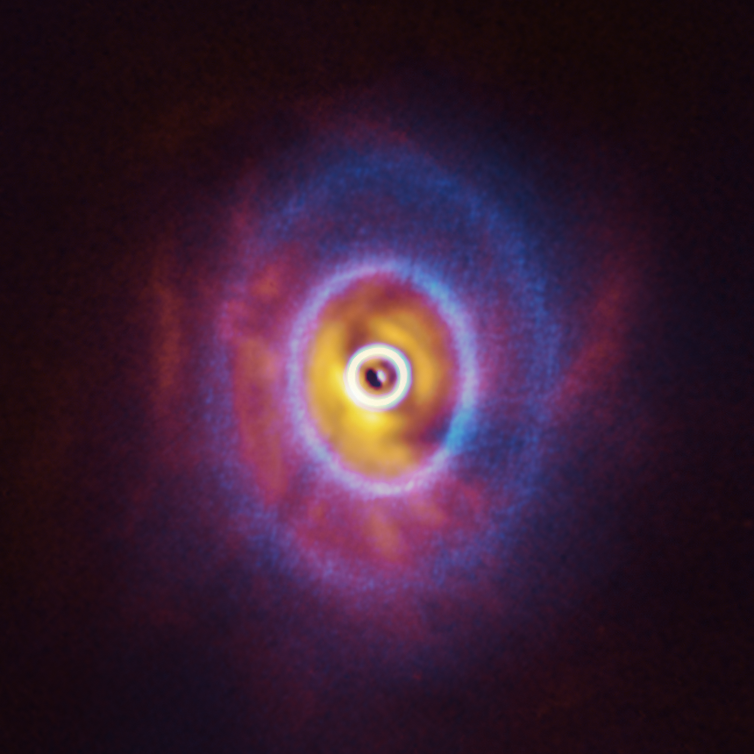

ALMA and SPHERE view of GW Orionis (superimposed)

ALMA, in which ESO is a partner, and the SPHERE instrument on ESO’s Very Large Telescope have imaged GW Orionis, a triple star system with a peculiar inner region. Unlike the flat planet-forming discs we see around many stars, GW Orionis features a warped disc, deformed by the movements of the three stars at its centre. This composite image shows both the ALMA and SPHERE observations of the disc.

The ALMA image shows the disc’s ringed structure, with the innermost ring (part of which is visible as an oblong dot at the very centre of the image) separated from the rest of the disc. The SPHERE observations allowed astronomers to see for the first time the shadow of this innermost ring on the rest of the disc, which made it possible for them to reconstruct its warped shape.

Credit: ESO/Exeter/Kraus et al., ALMA (ESO/NAOJ/NRAO)